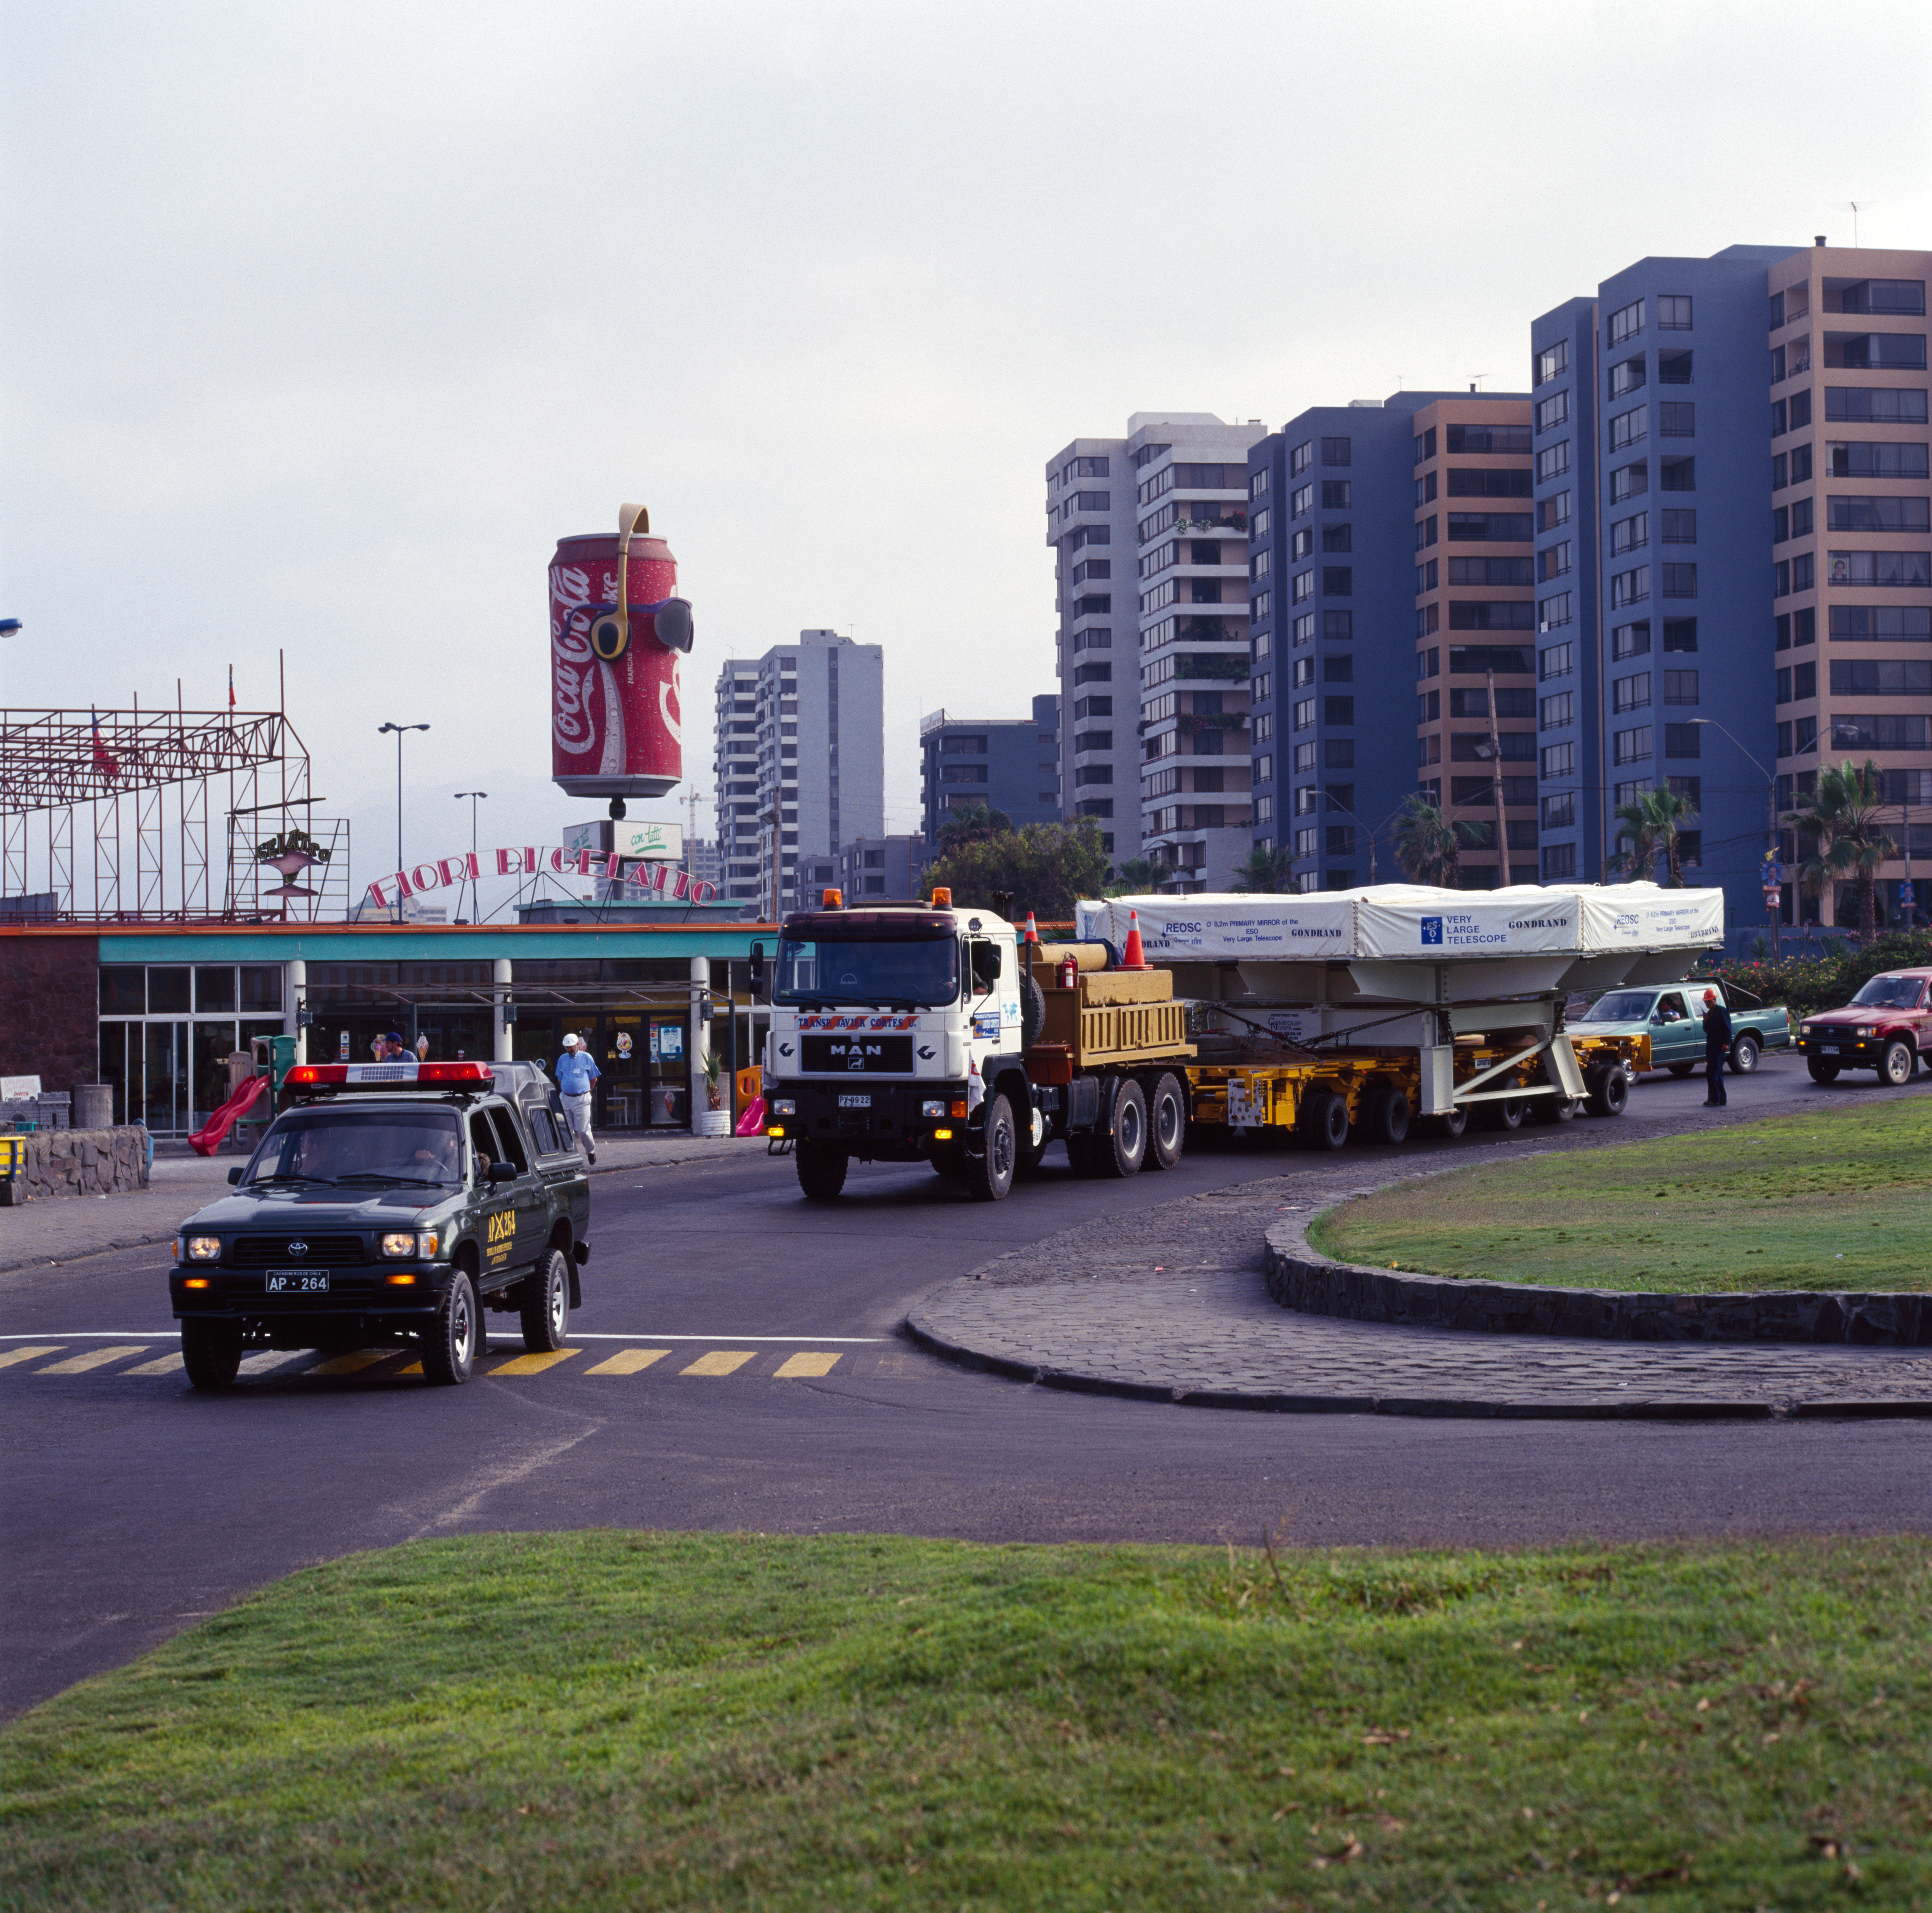

VLT M1 mirror

Transportation of the Very Large Telescope M1 mirror in December 1997.

Credit: ESO